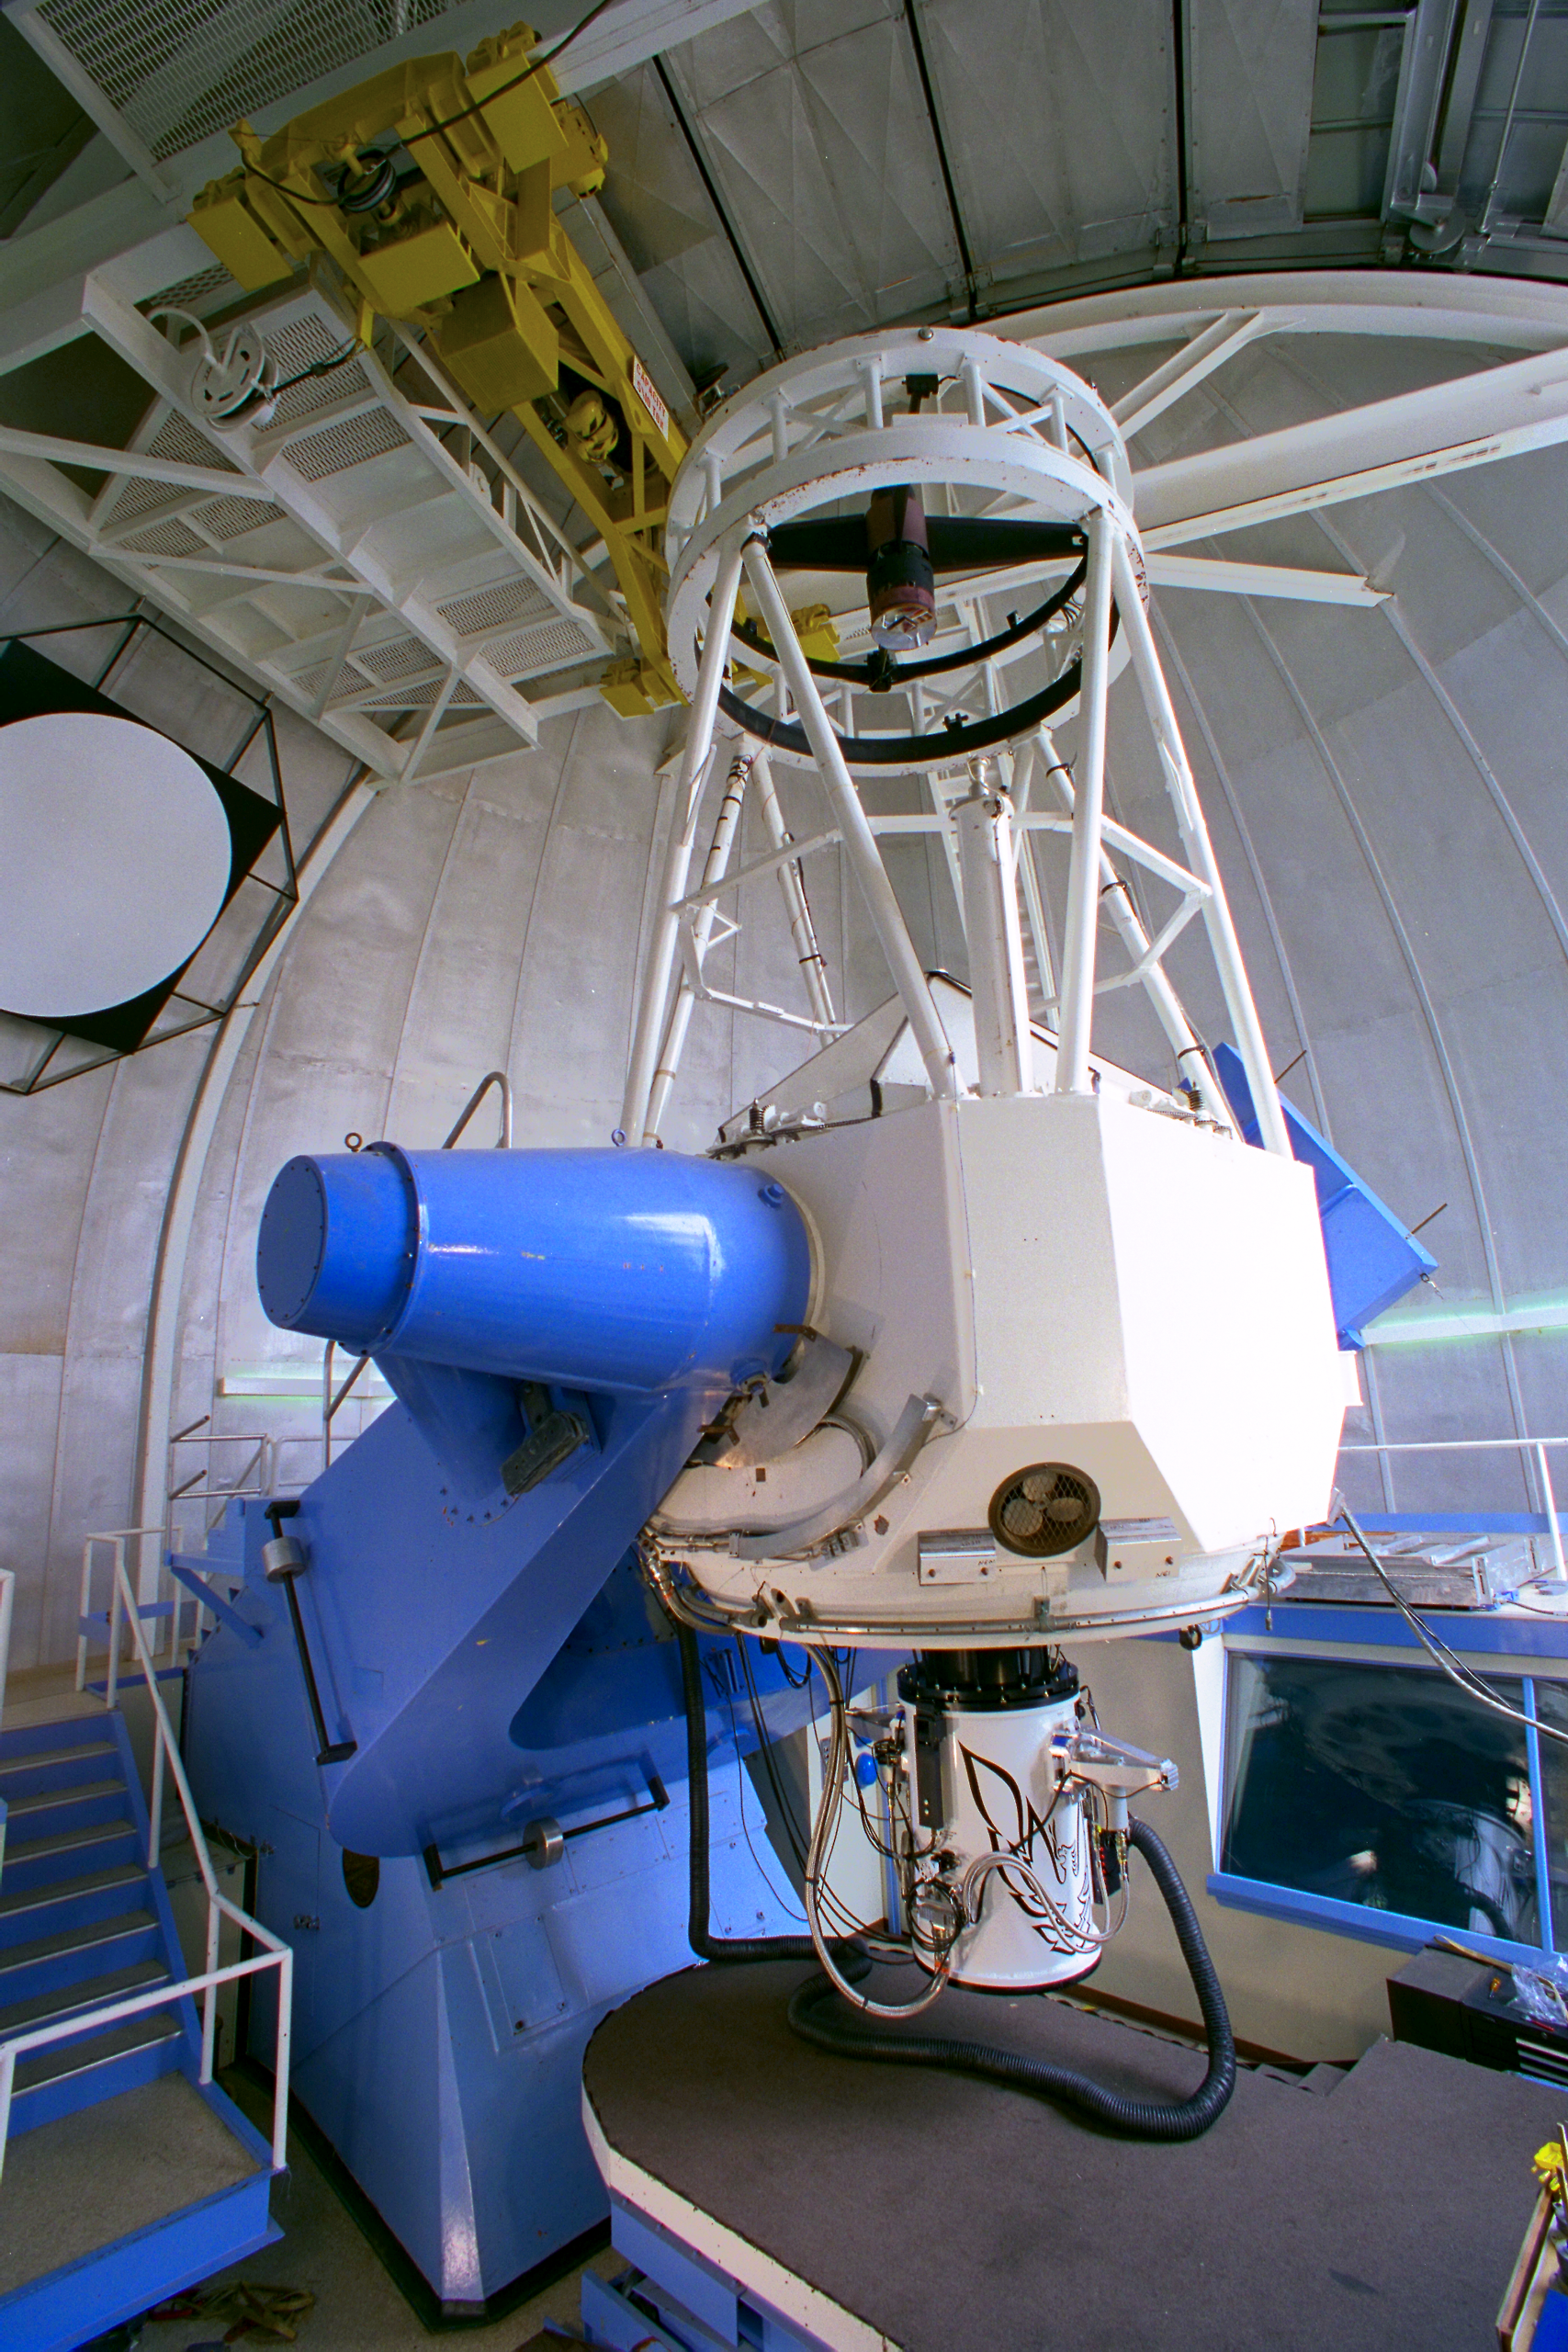

KPNO 2.1-meter telescope

The 2.1-meter (84-inch) telescope at the Kitt Peak National Observatory, near Tucson, Arizona. The white cylinder at the bottom of the telescope is Phoenix, a new, world-class infrared spectrograph.

Credit: NOIRLab/NSF/AURA